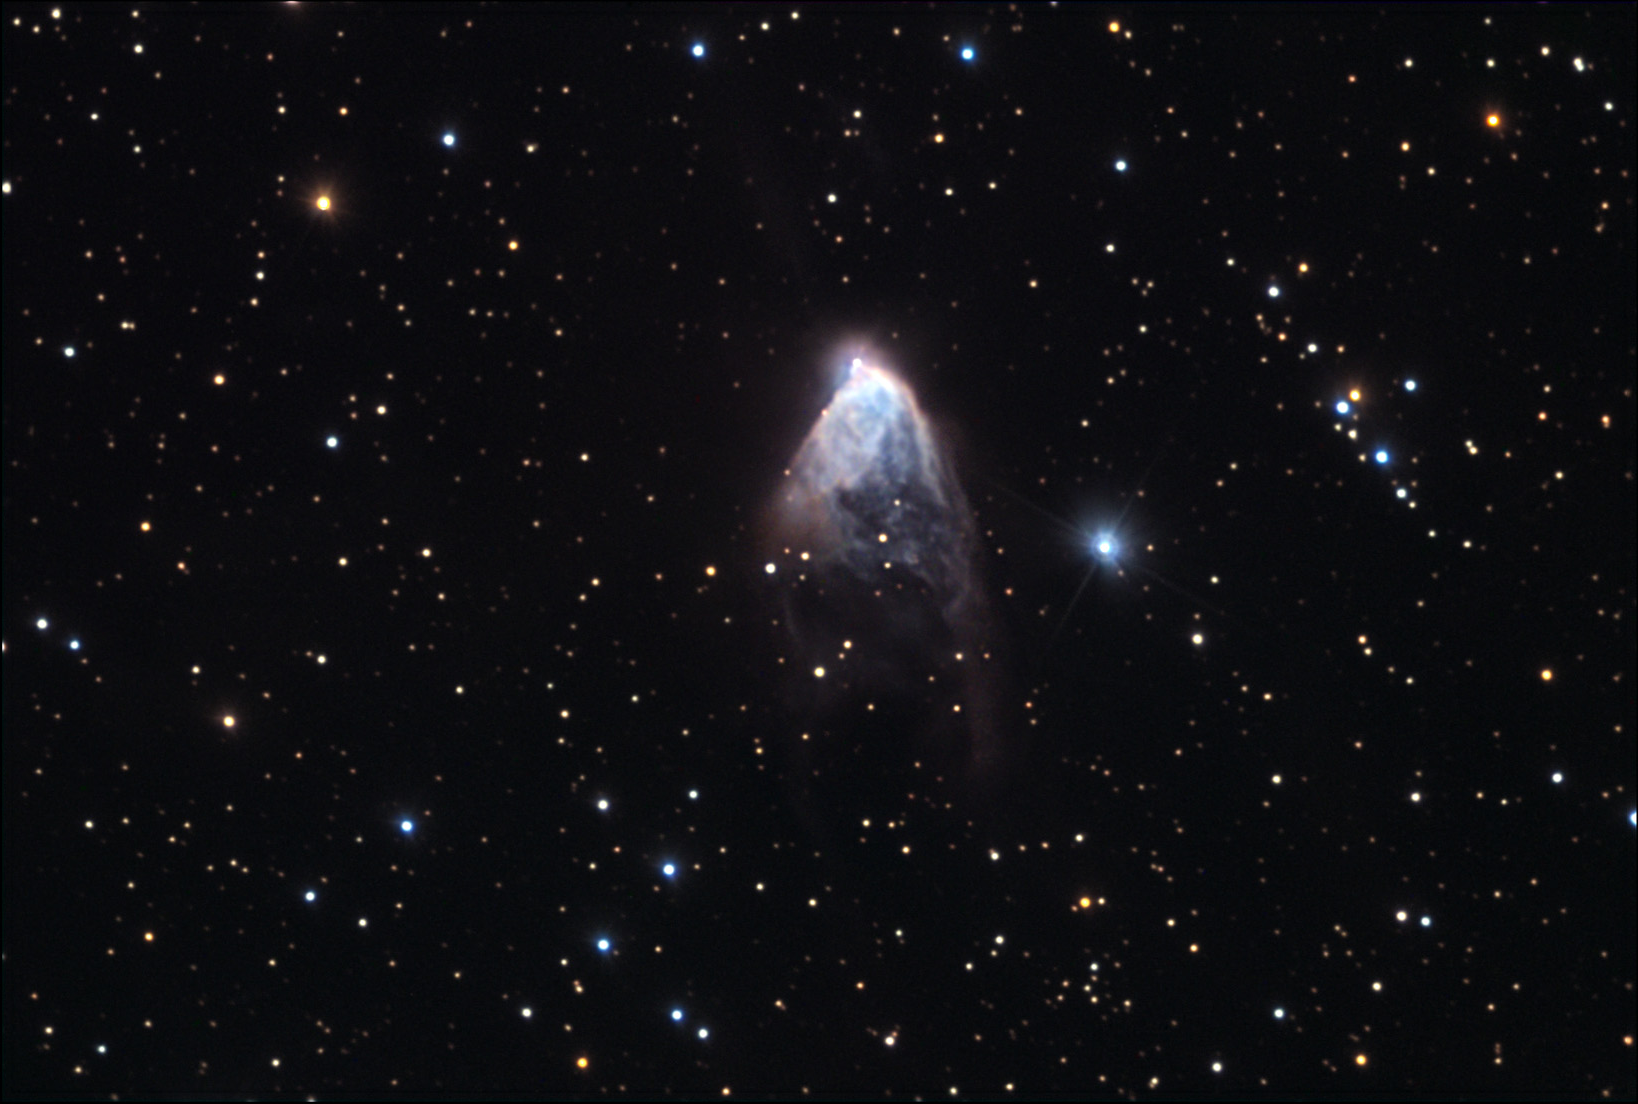

NGC 2261: Hubbleʼs Variable Nebula

Comet!? No- this object was put into the correct category as a diffuse nebula. The bright star at the tip of the cloud of gas is called R Monocerotis. It is a variable star that is actually in the background of the cloud of gas. The gas cloud is around 1 light year in extent and due to the variability of R Mon, the entire nebula changes in its brightness. However, R Mon is mysterious because the mechanism of its variations is uncertain. The most accepted explanation is that there exist clouds of gas and dust very close to R Mon and these clouds eclipse R Mon (as they orbit about it) casting shadows onto the foreground nebula.

This image was taken as part of Advanced Observing Program (AOP) program at Kitt Peak Visitor Center during 2014.

Credit: KPNO/NOIRLab/NSF/AURA/Carole Westphal/Adam Block